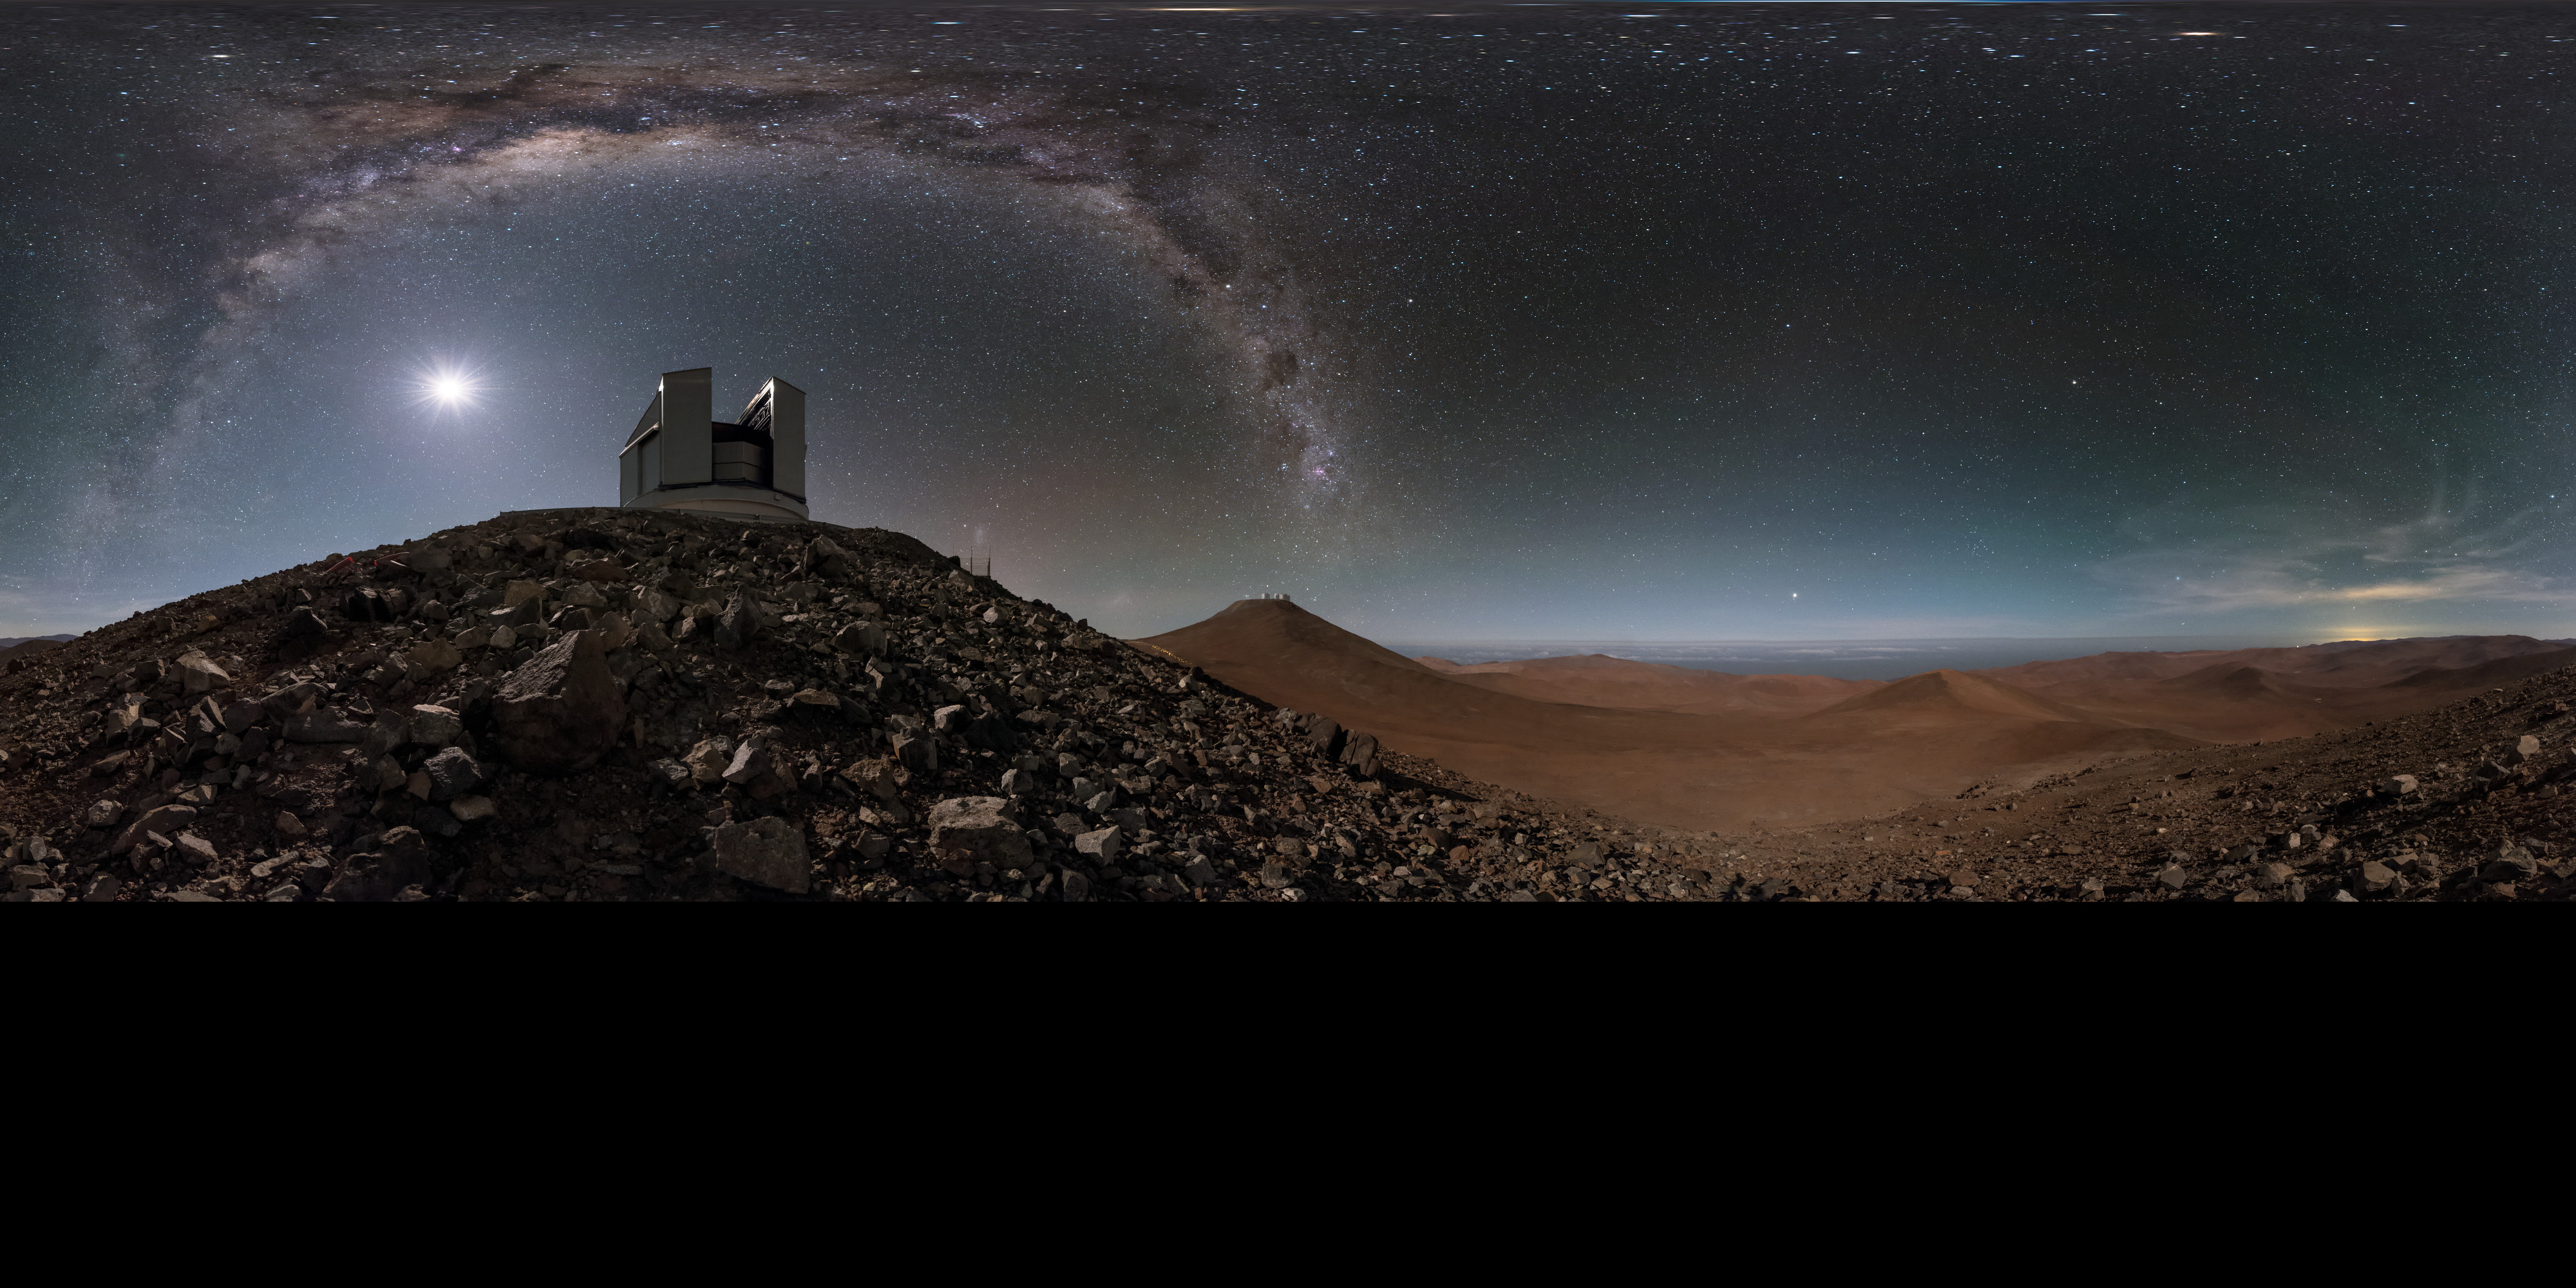

Extended desert arc at Paranal

A stunning panorama — extended to 360 x 180 degrees (with black) — of one of the VLT Unit Telescopes (UTs) at the Paranal Observatory in Chile, framed by the arcing Milky Way. This picture is taken from lower on the mountain, where the high altitude and remoteness allow for the spectacularly clear skies seen above the facility.

Credit: ESO/B. Tafreshi (twanight.org)